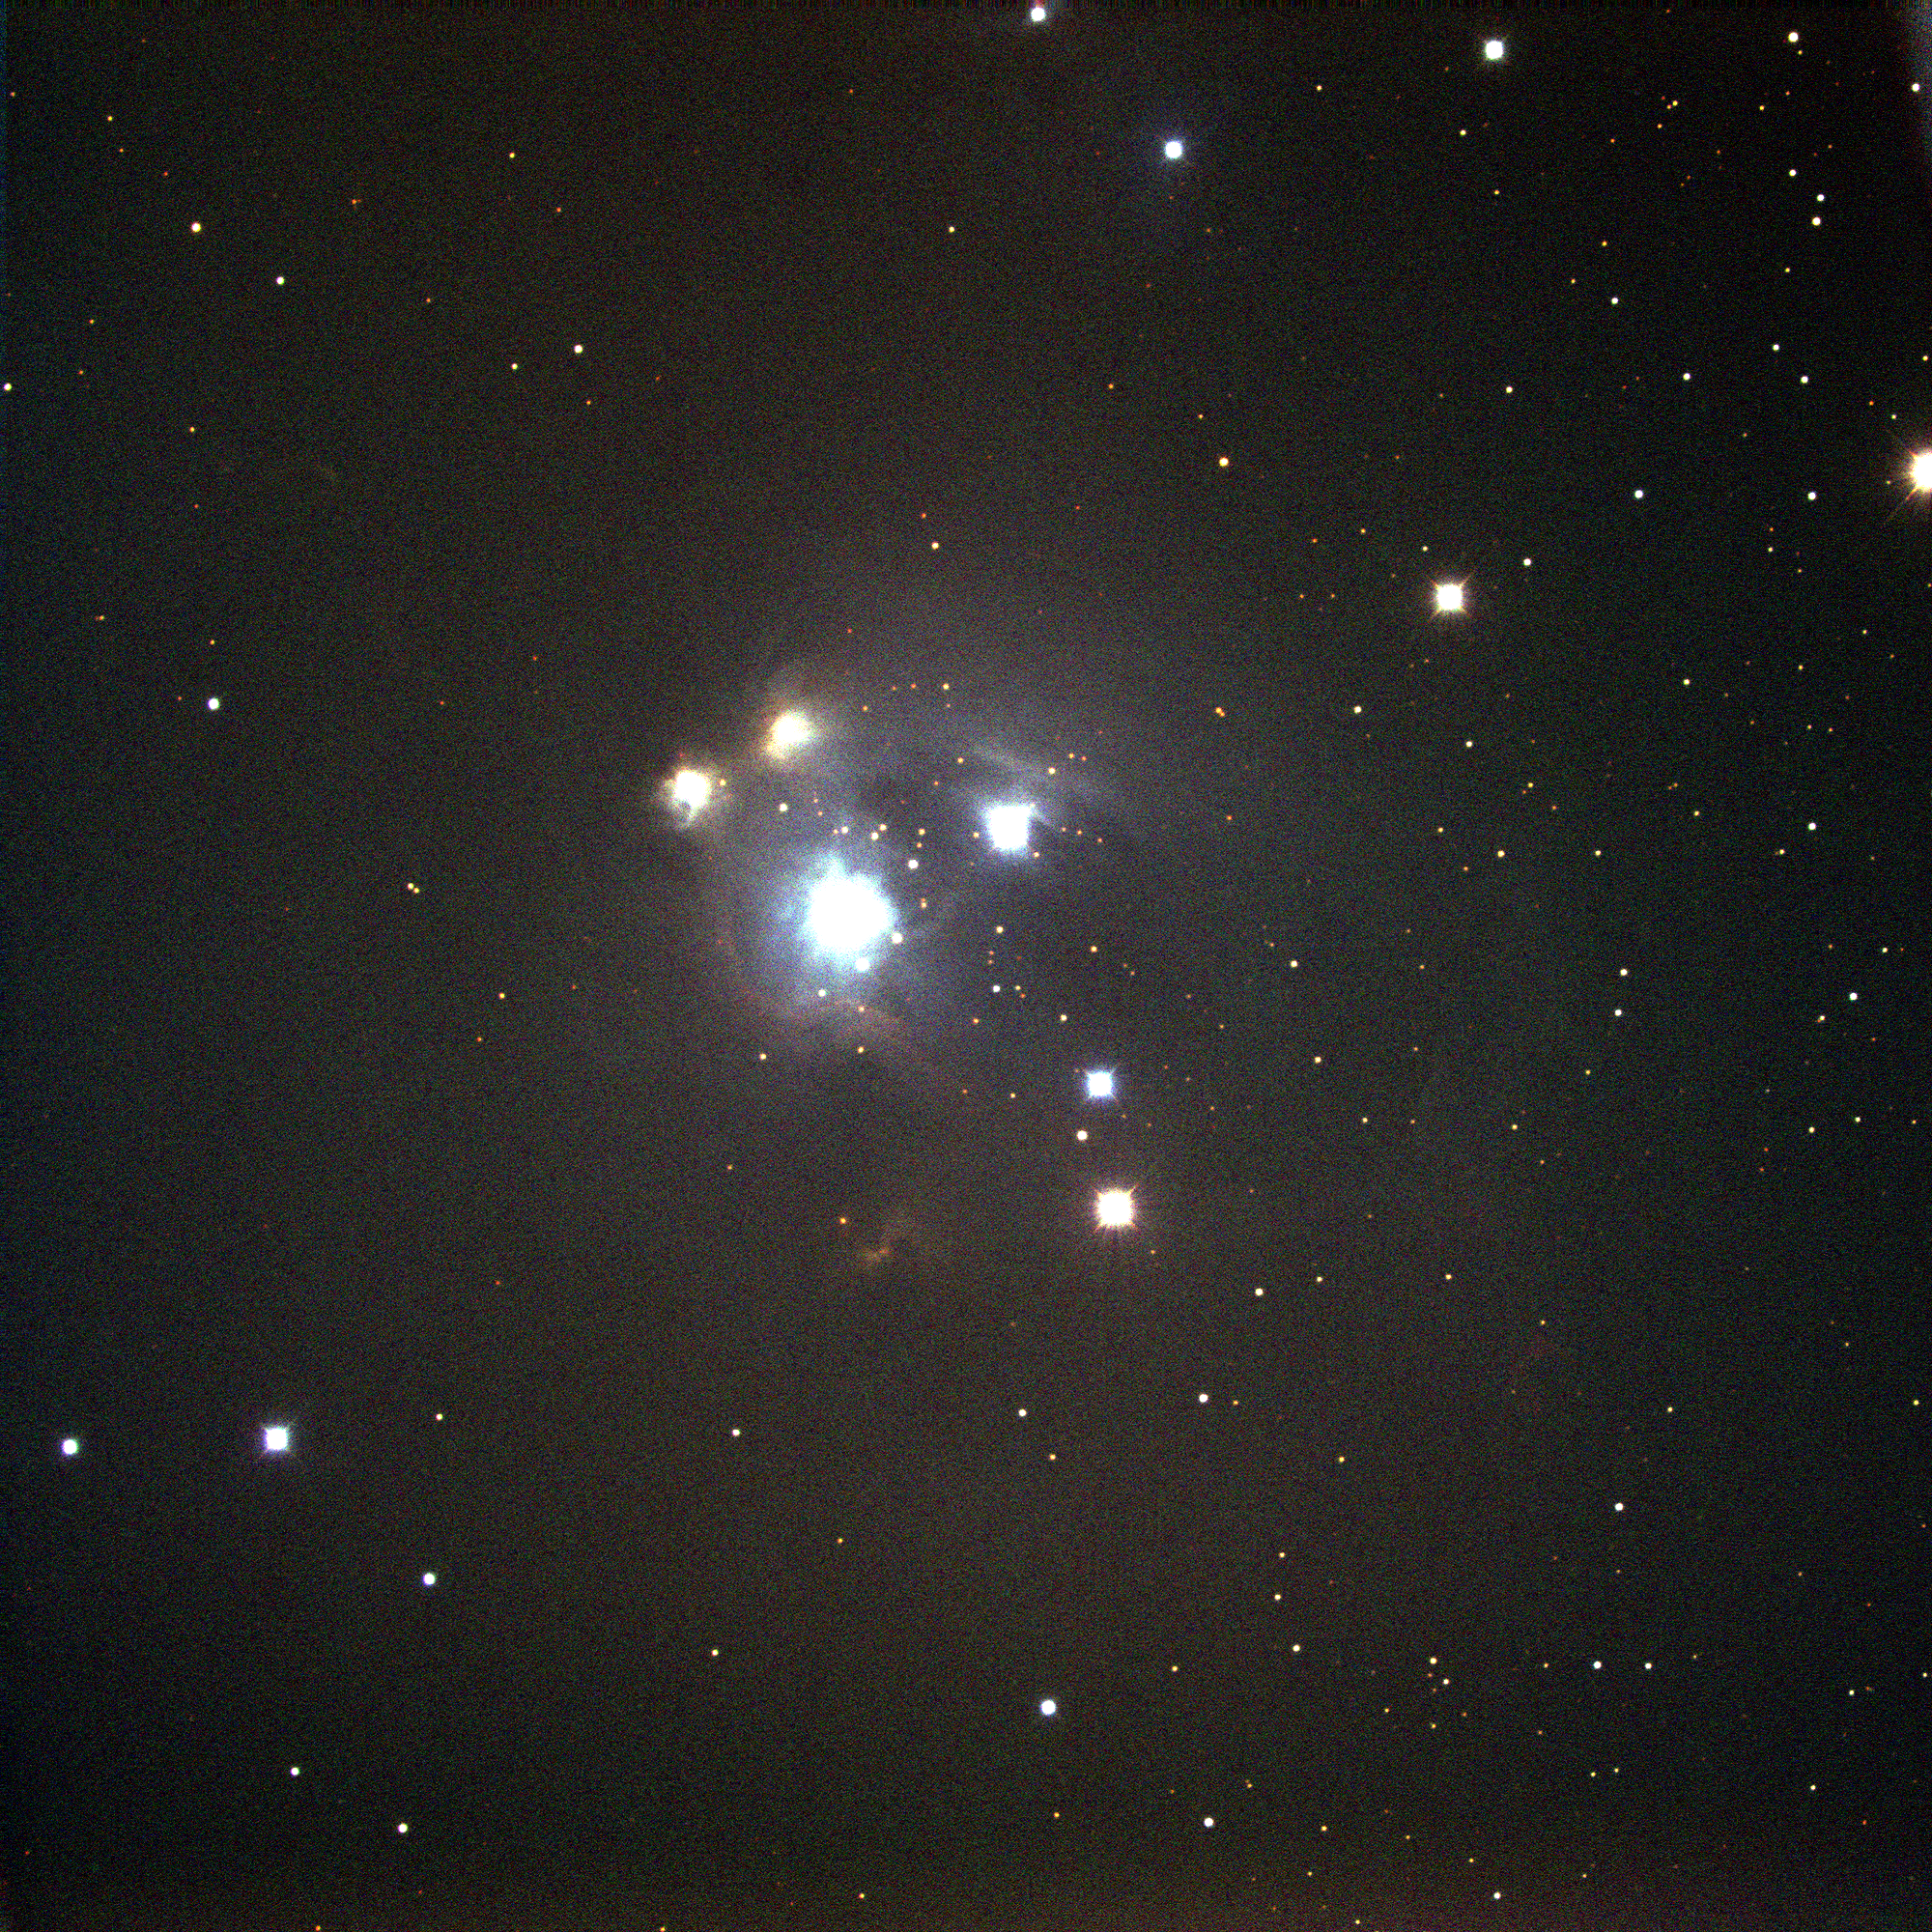

NGC 7129 in Cepheus

NGC7129 is a star-forming and photodissociation region and reflection nebula in the constellation Cepheus. Studies suggest that the principal stars in this region are well under a million years old, and are all still contributing to further star formation. To the right somewhat below center in this image, those of you with good eyesight, clear screens, and a good dose of wishful thinking, should be able to see two small red patches, which constitute the Herbig Haro object number 103. In fact, this complex region contains several HH objects, of which HH103 is the brightest and the only one visible in this relatively shallow picture. HH objects are formed when the energetic outflow from a young stellar object (on its way to becoming a full-fledged star) ionizes a slightly denser part of the interstellar medium, which then glows in the red light of H-alpha, given off as the hydrogen recombines. This energetic region also includes several molecular masers. This picture was obtained during the year 2000 Research Experiences for Undergraduates program, funded by the National Science Foundation, using the Kitt Peak National Observatory's 2.1-meter telescope.

Credit: REU program/NOIRLab/NSF/AURA